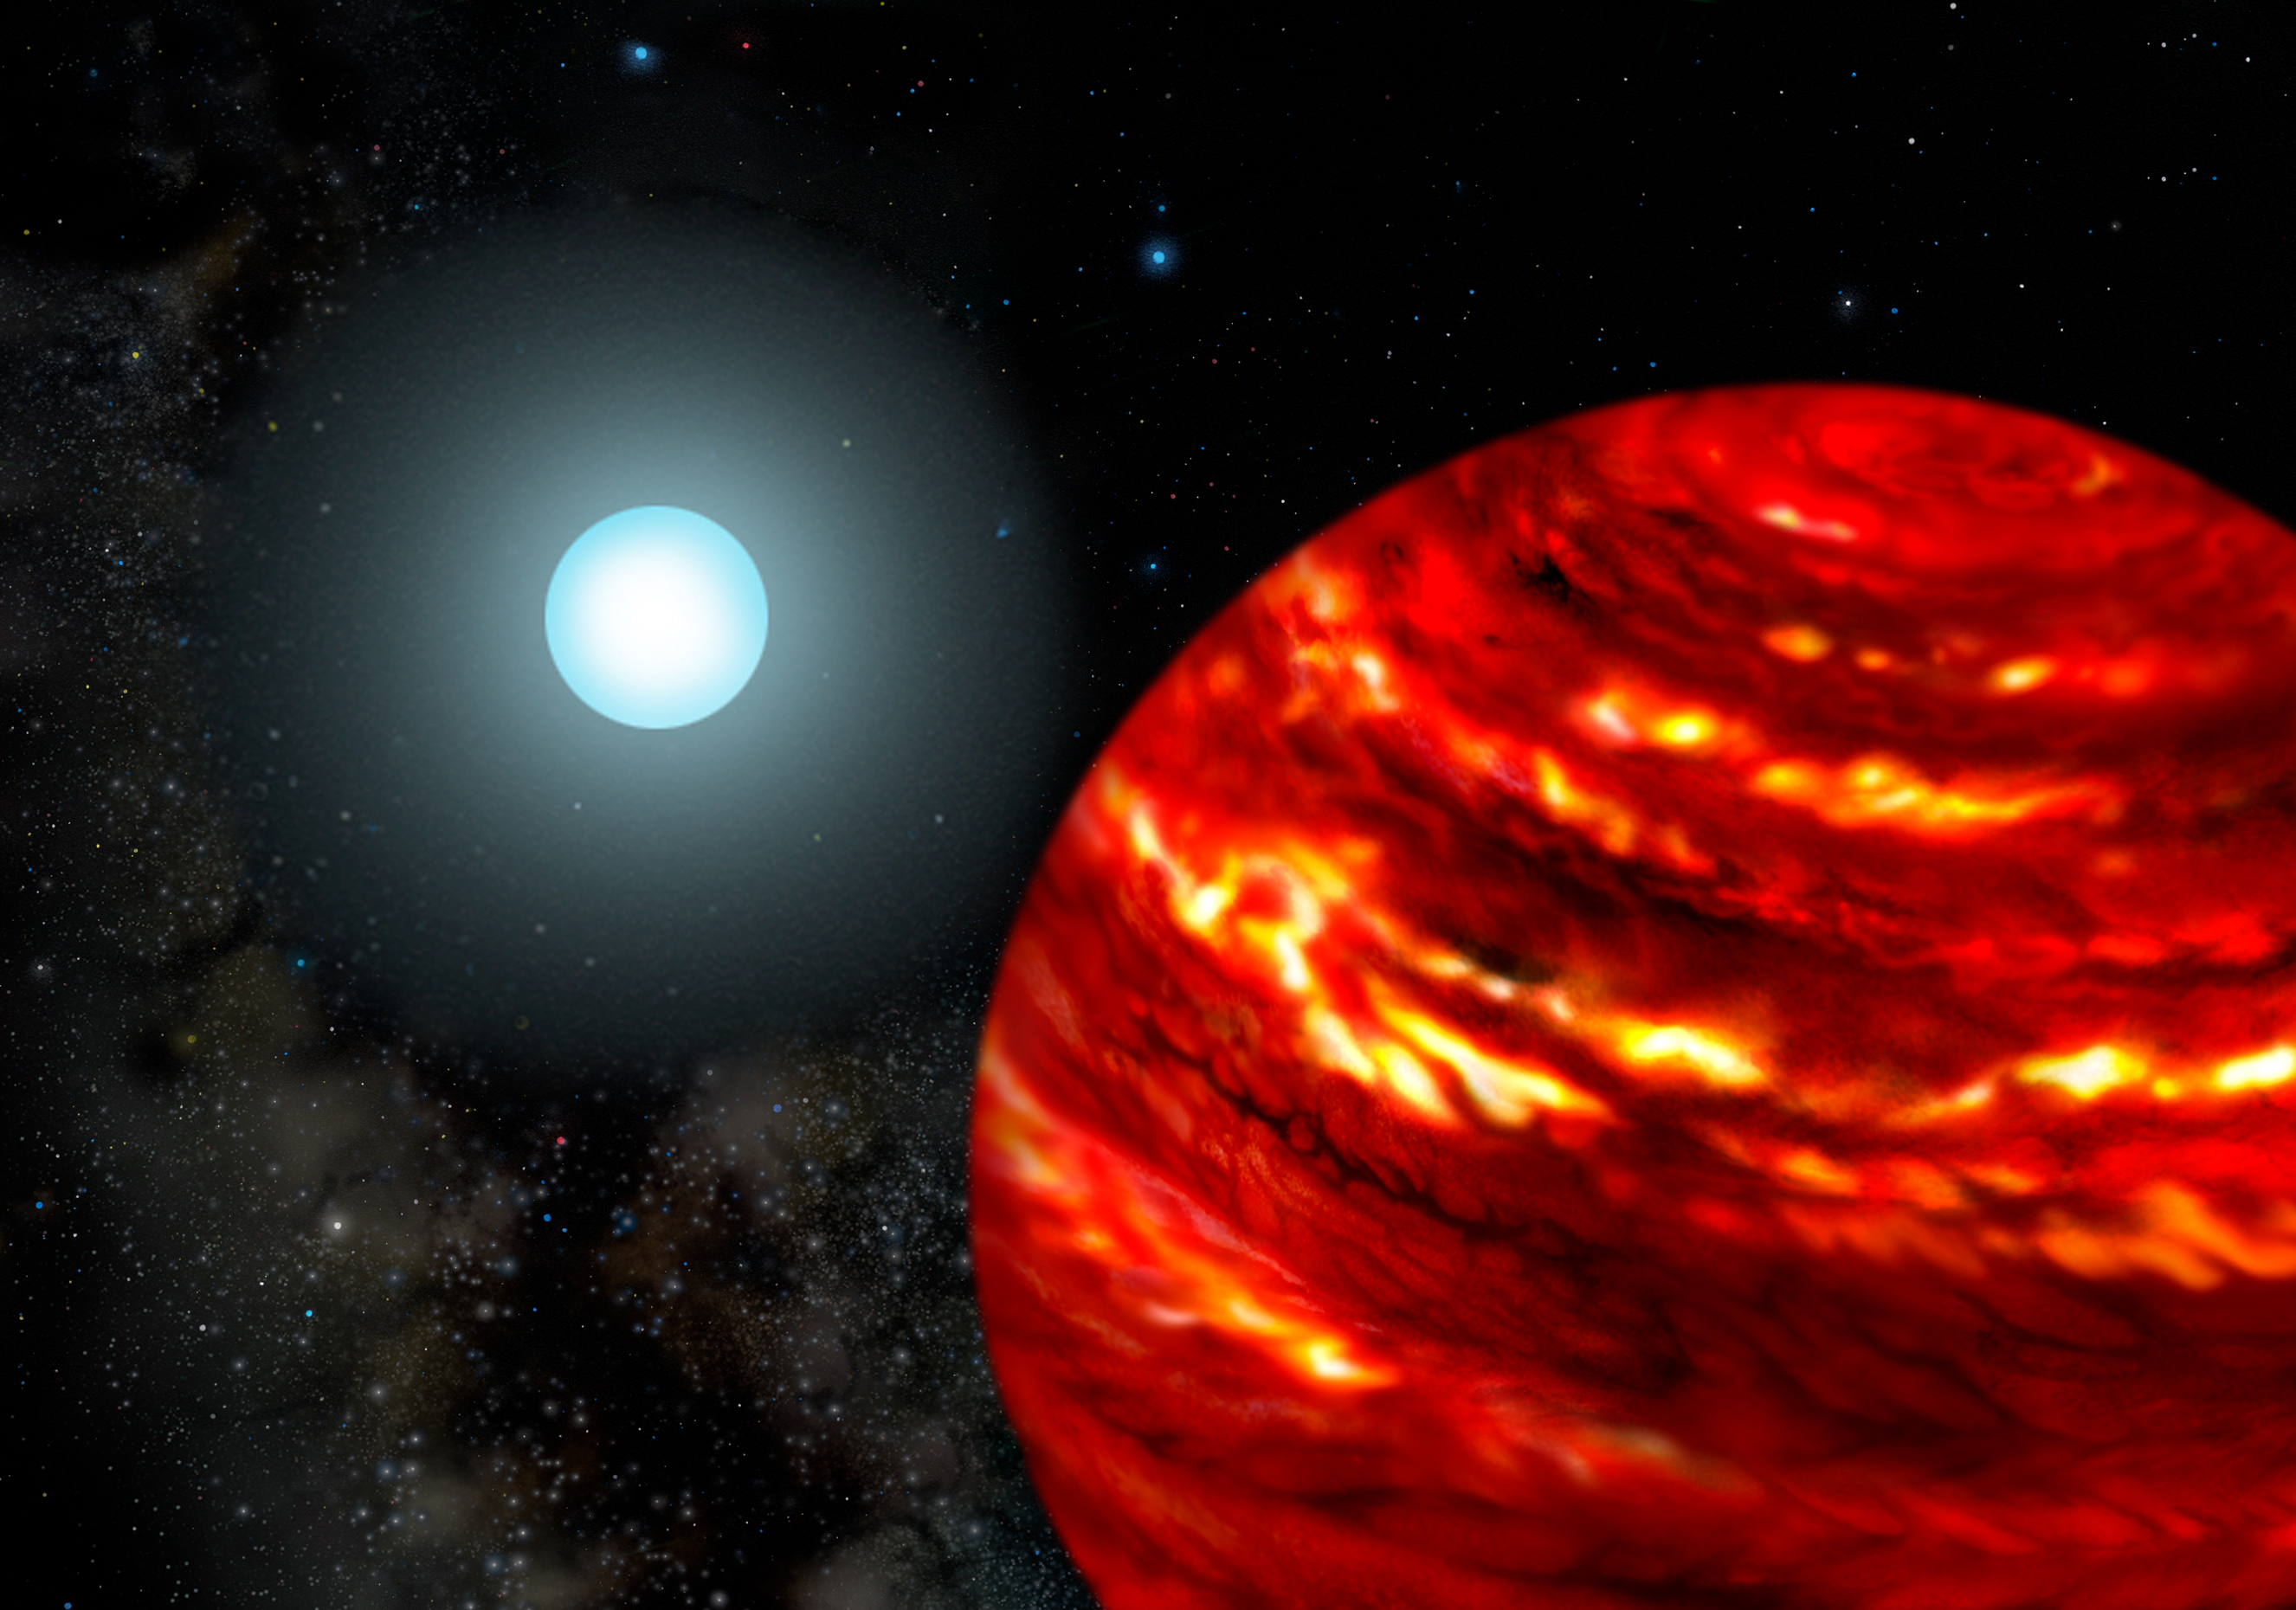

Gas-Giant Exoplanets Cling Close to Their Parent Stars

Artist's rendering of a possible exoplanetary system with a gas-giant planet orbiting close to his parent star which is more massive than our sun

Credit: Gemini Observatory/AURA/Lynette Cook